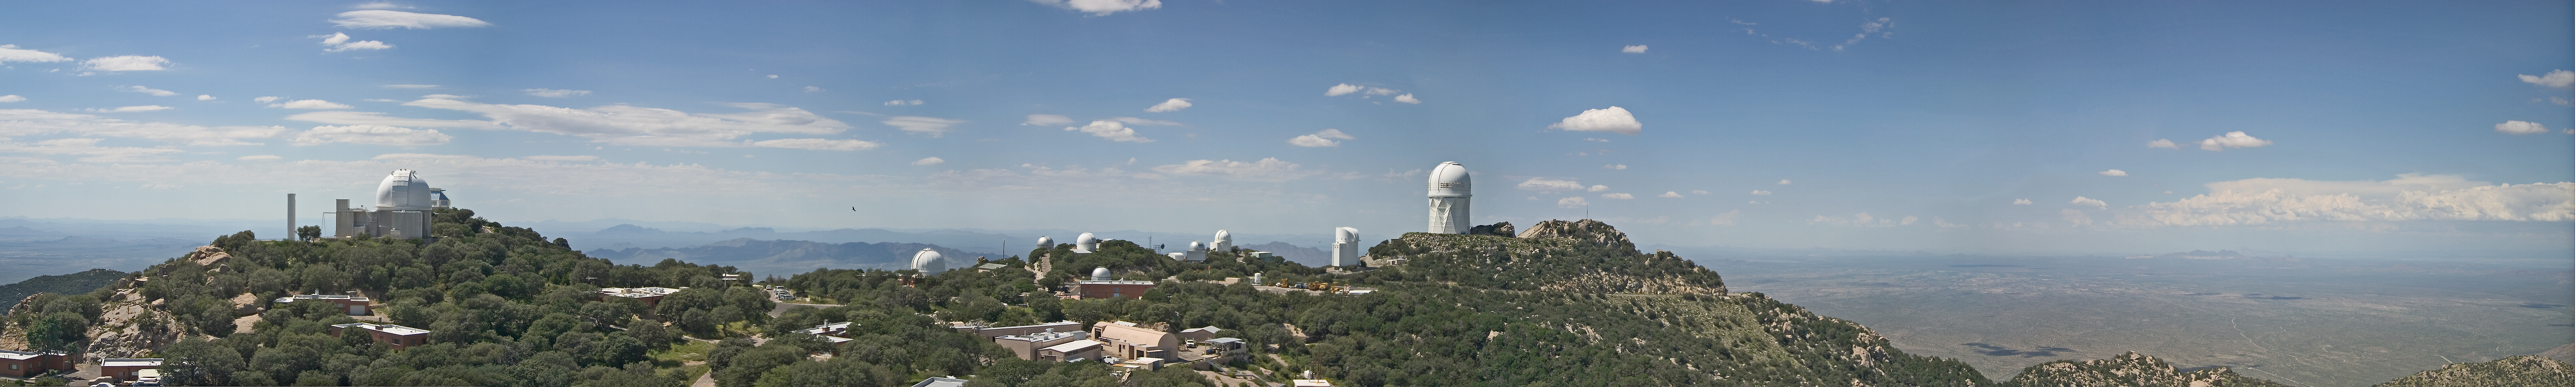

View from top of the McMath-Pierce Solar Telescope

View from top of the McMath-Pierce Solar Telescope at Kitt Peak National Observatory, September 7, 2005. A combination of 4 photographs stitched together in Adobe PhotoShop to create a single panorama of the mountain top.

Credit: P. Marenfeld (NOIRLab/NSF/AURA)